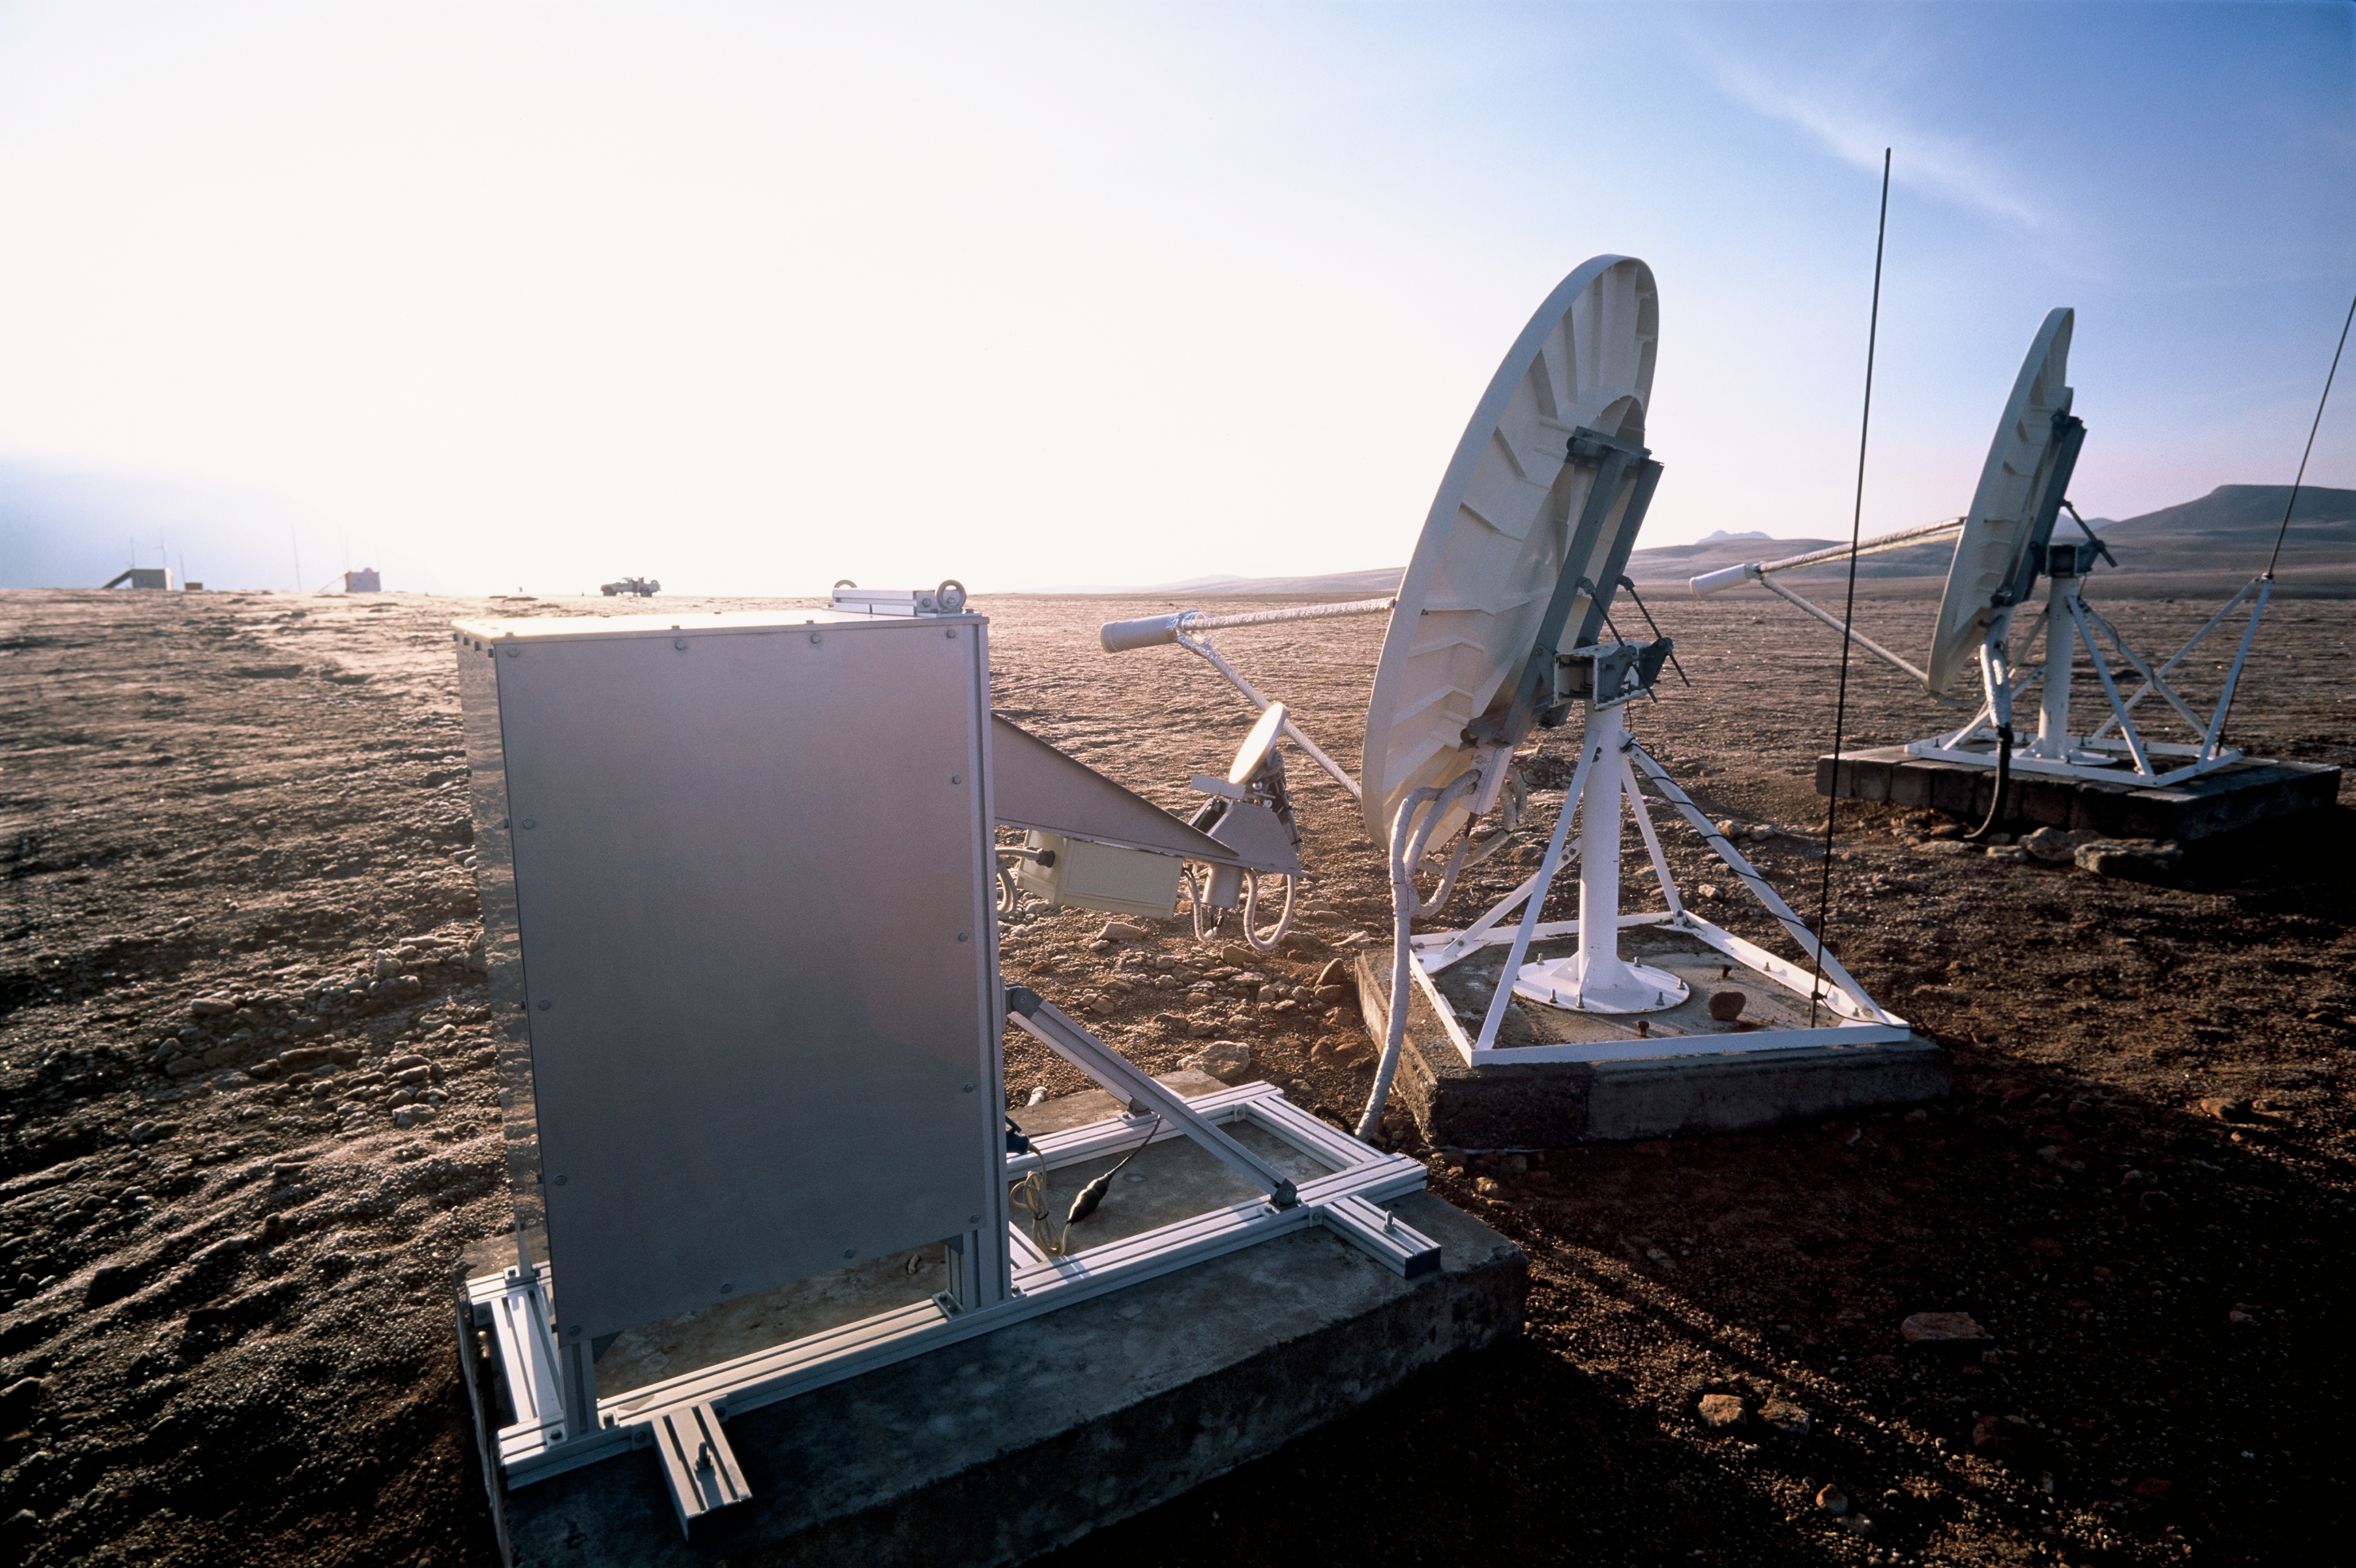

ESO-NRAO site testing area

Meteorology station at the ESO – NRAO Testing Area. Image taken in March 2002.

Credit: ALMA (ESO/NAOJ/NRAO)/H. Heyer (ESO)